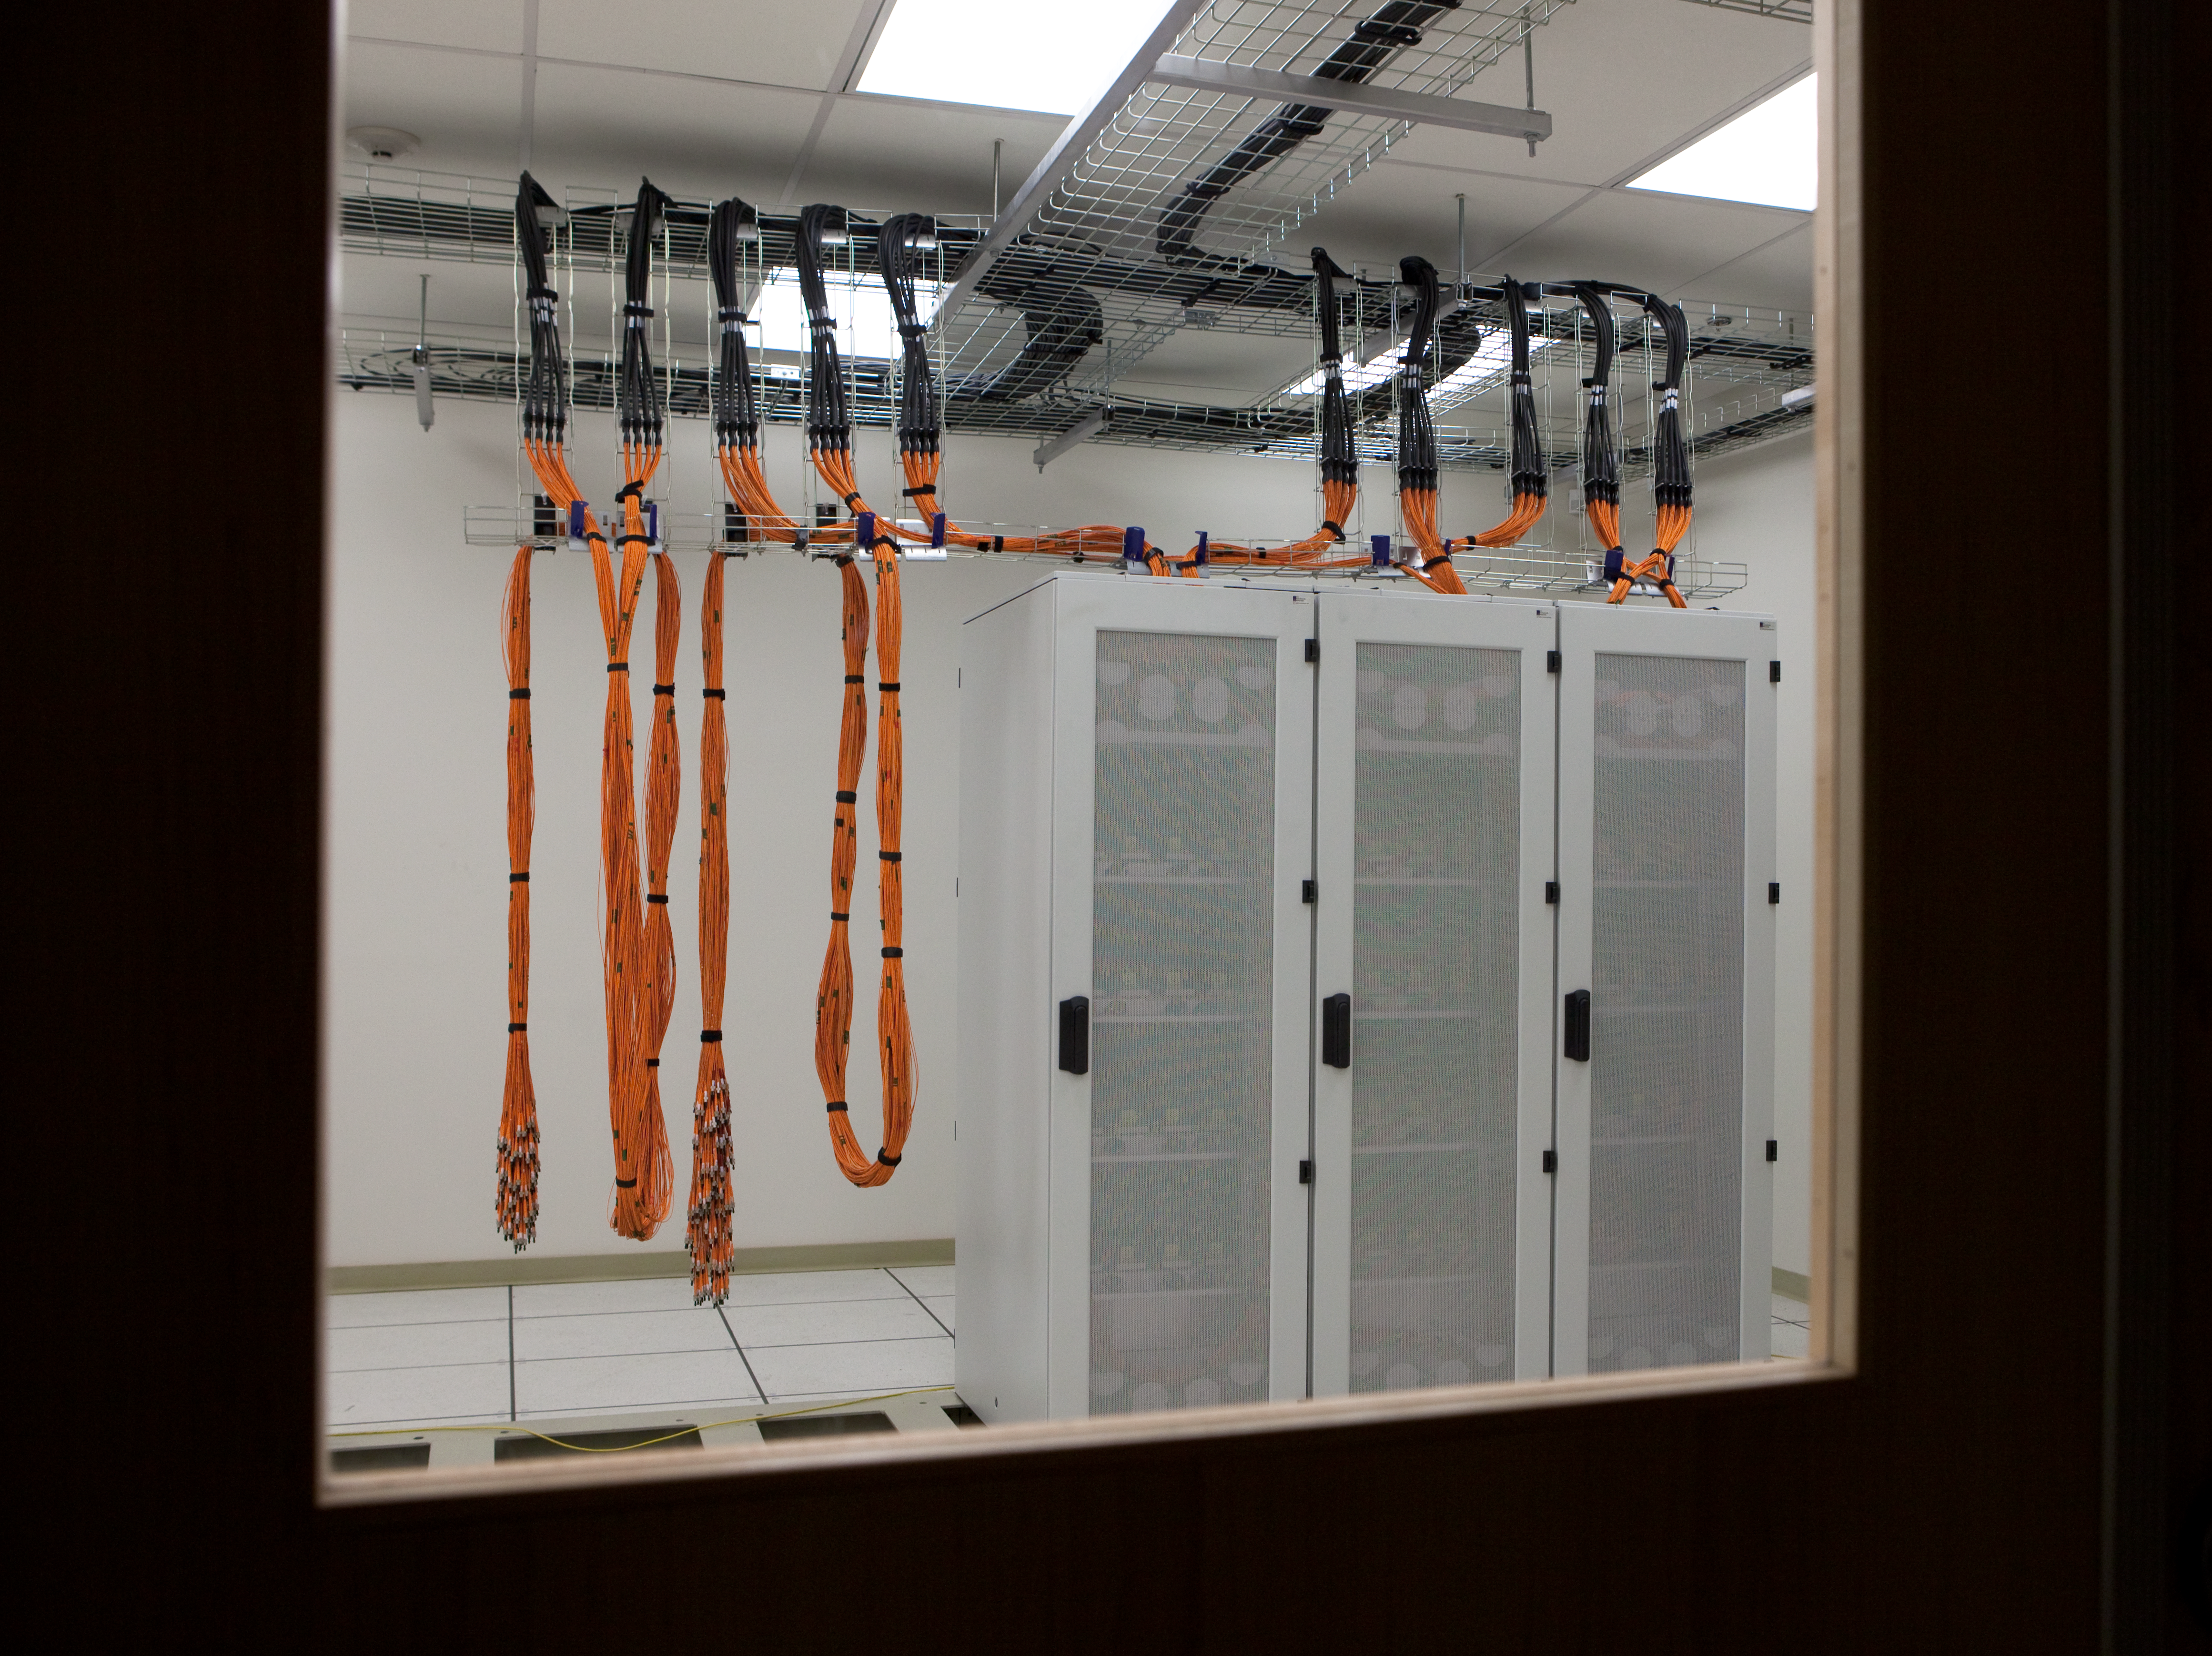

ALMA electronics in the AOS technical building

ALMA electronics in the Array Operations Site (AOS) technical building. Image taken in March 2009.

Credit: ALMA (ESO/NAOJ/NRAO)